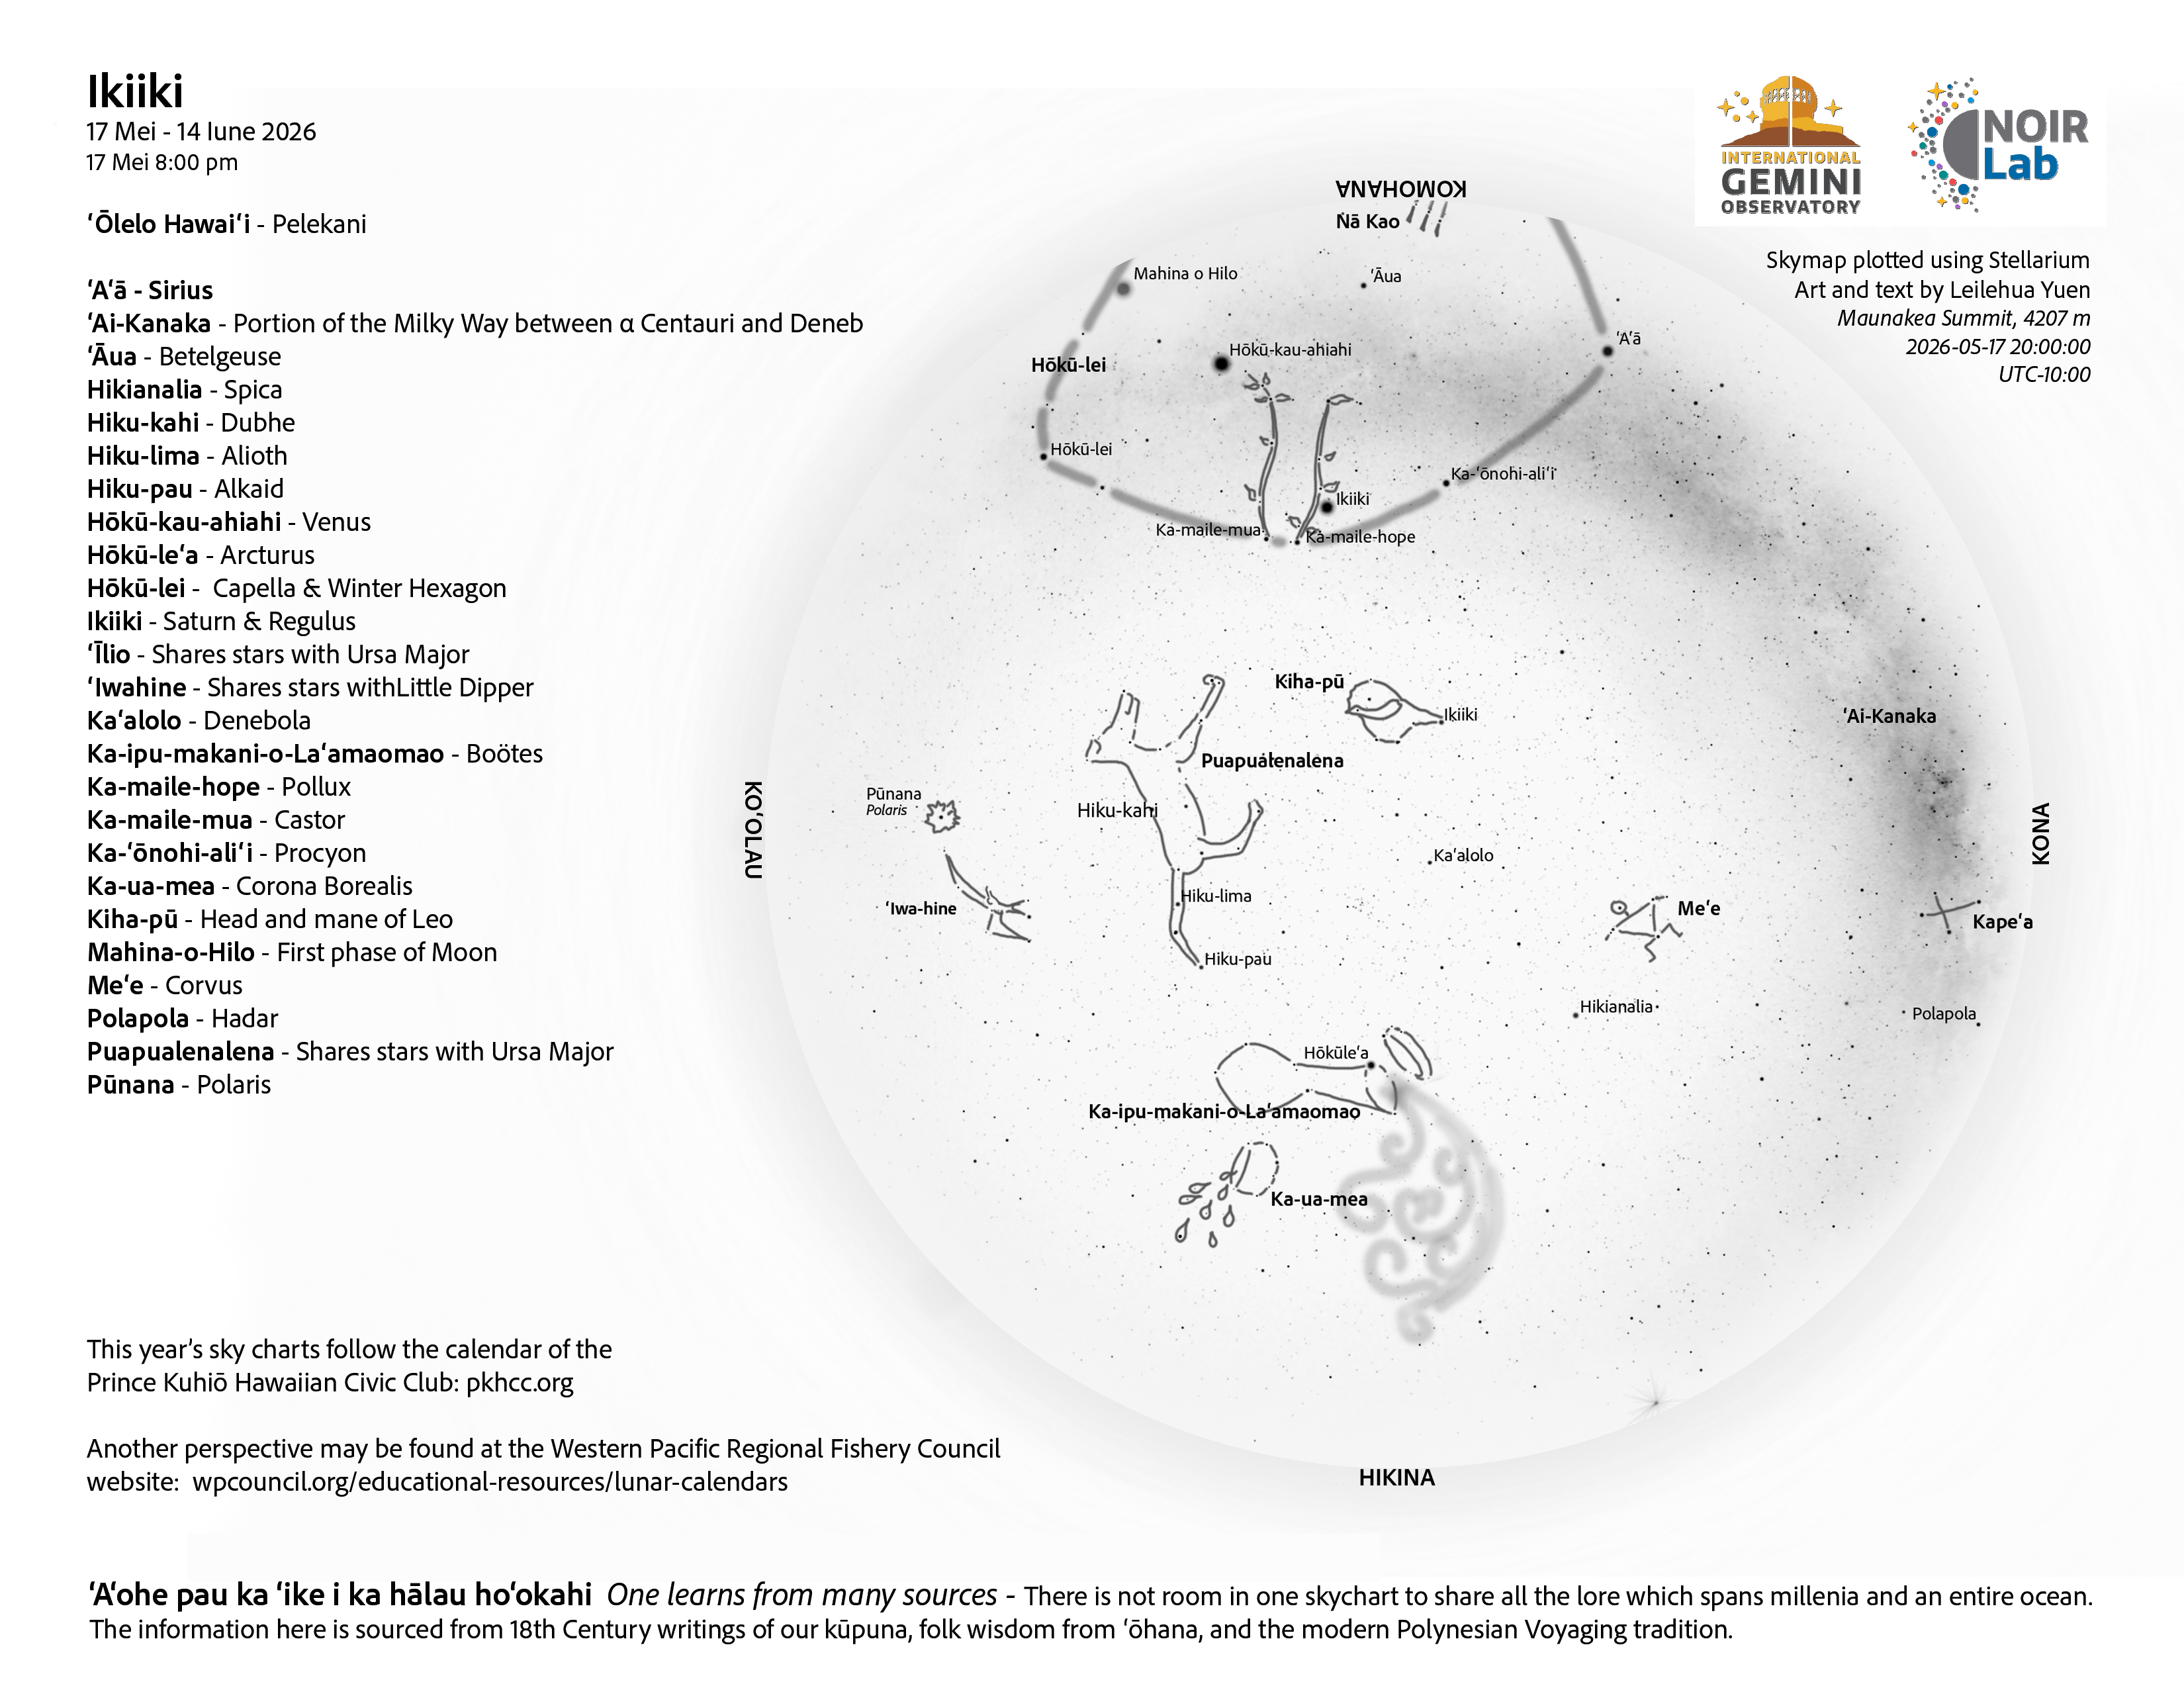

An evening view of the skies over Hawaiʻi for Ikiiki 2026 (17 May–14 June).

An evening view of the skies over Hawaiʻi for Ikiiki 2026 (17 May–14 June).

Credit: NOIRLab/NSF/AURA/L. Yuen